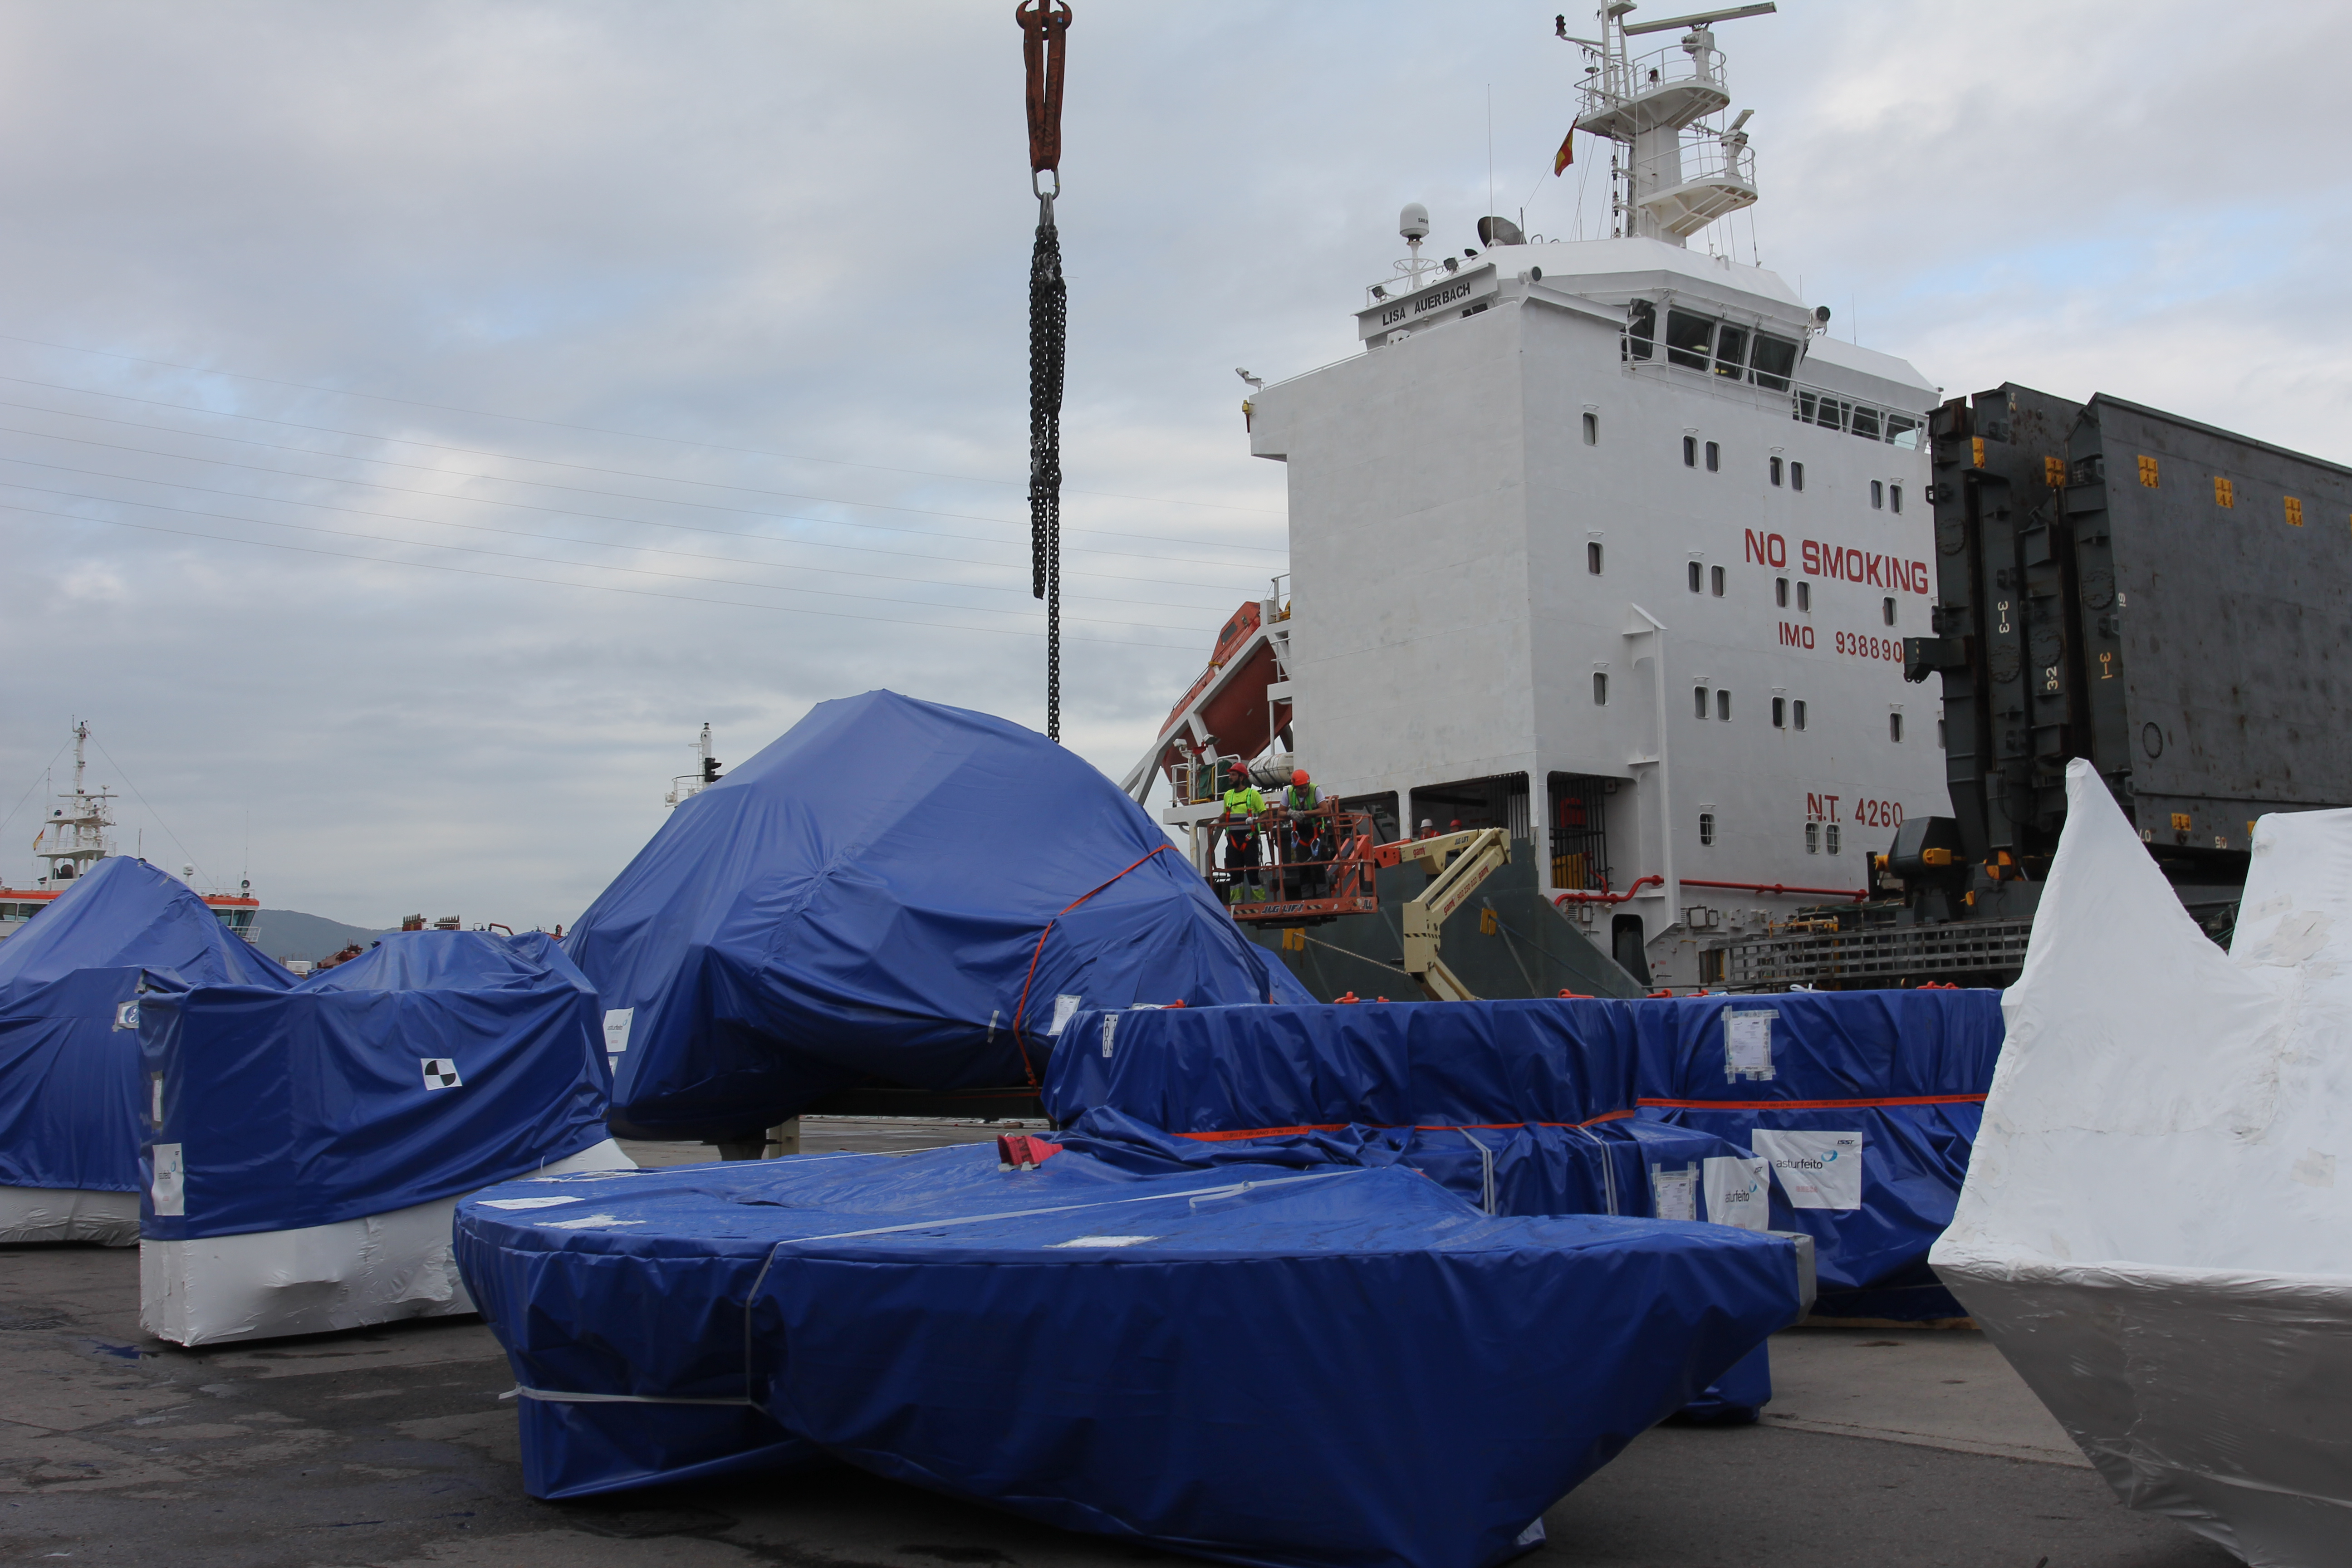

TMA Loading in Spain

The LSST Telescope Mount Assembly (TMA) departed Spain for Chile aboard the vessel Lisa Auerbach on July 26th. The disassembled, marine-wrapped pieces of the TMA, were loaded without damage despite the challenge presented by their unusual sizes and shapes.

Credit: Rubin Observatory/NSF/AURA